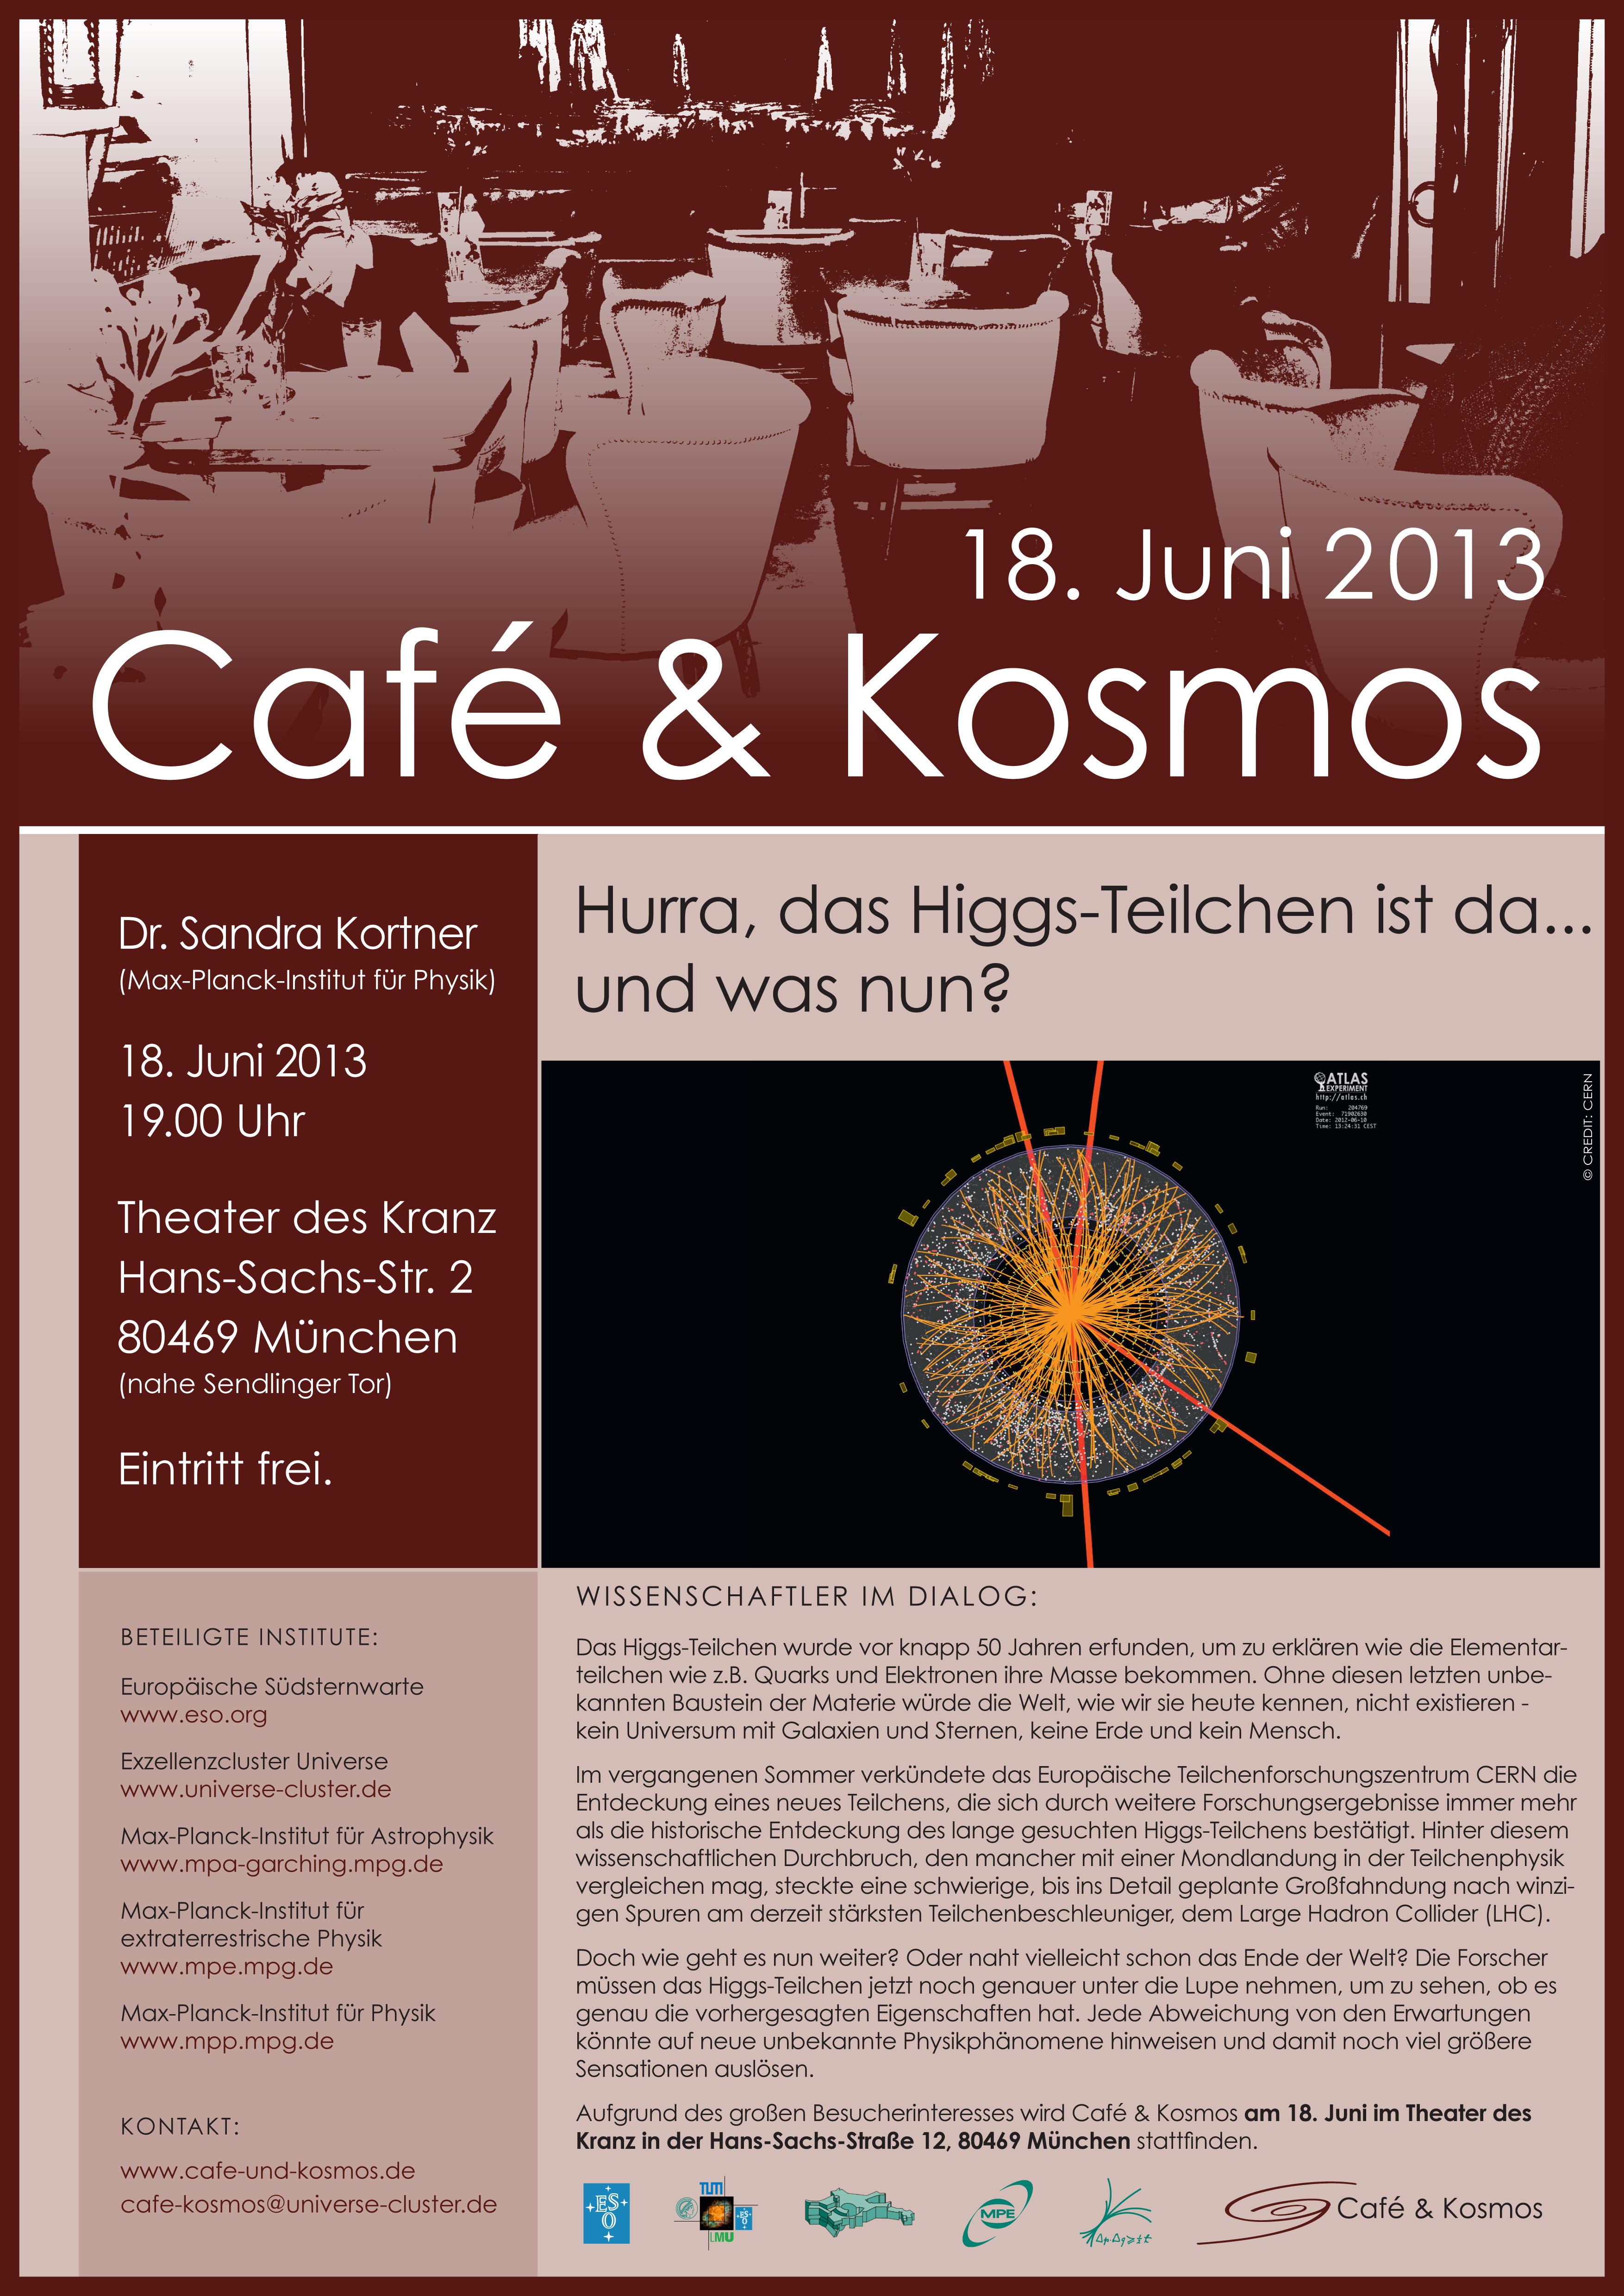

Café & Kosmos 18 June 2013

For more information about this event, visit Café & Kosmos

Credit: ESO / Café & Kosmos